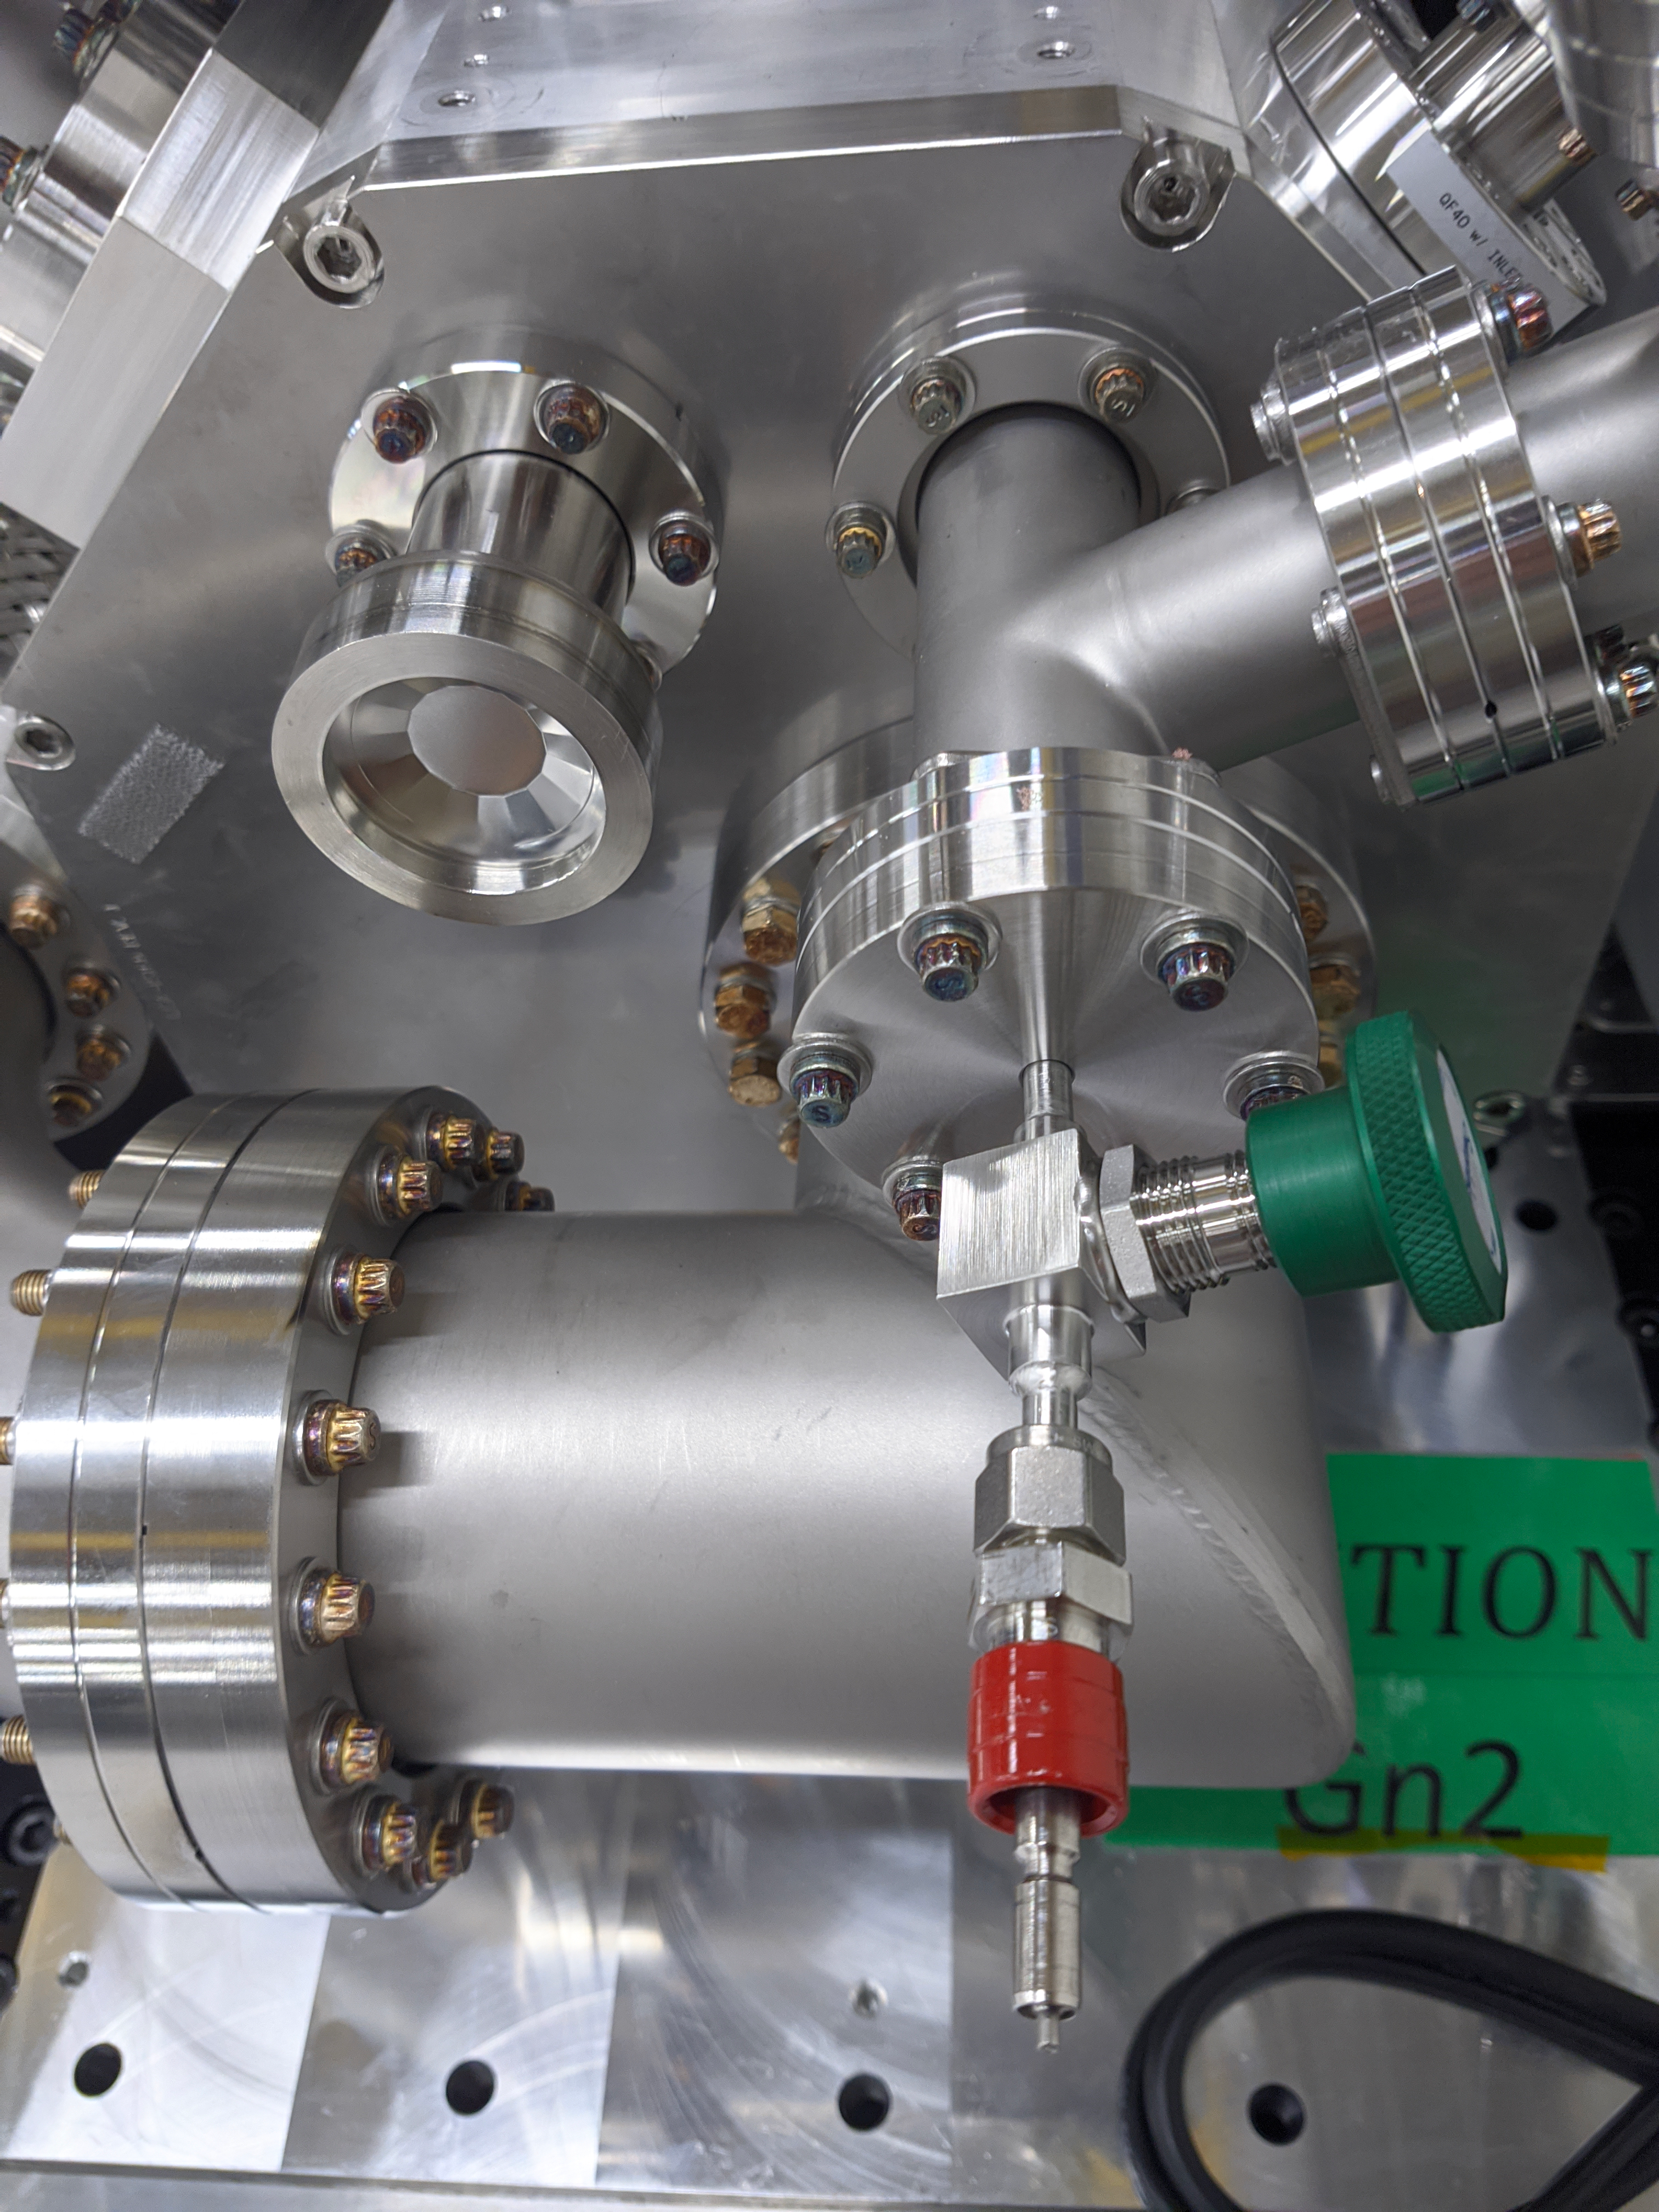

ComCam Arrives in La Serena

The Rubin Observatory Commissioning Camera, which left Tucson on March 16th, has safely arrived in La Serena, Chile. It was unpacked in the La Serena Data Center, and inspections showed that the physical components are in good shape. Next, ComCam will be set up in a safe configuration and the team will determine which testing activities can be done in the Data Center computer room while the summit is closed. The ComCam integration structure is still en route to Chile by ship, and is scheduled to arrive in late April.

Credit: Rubin Observatory/NSF/AURA